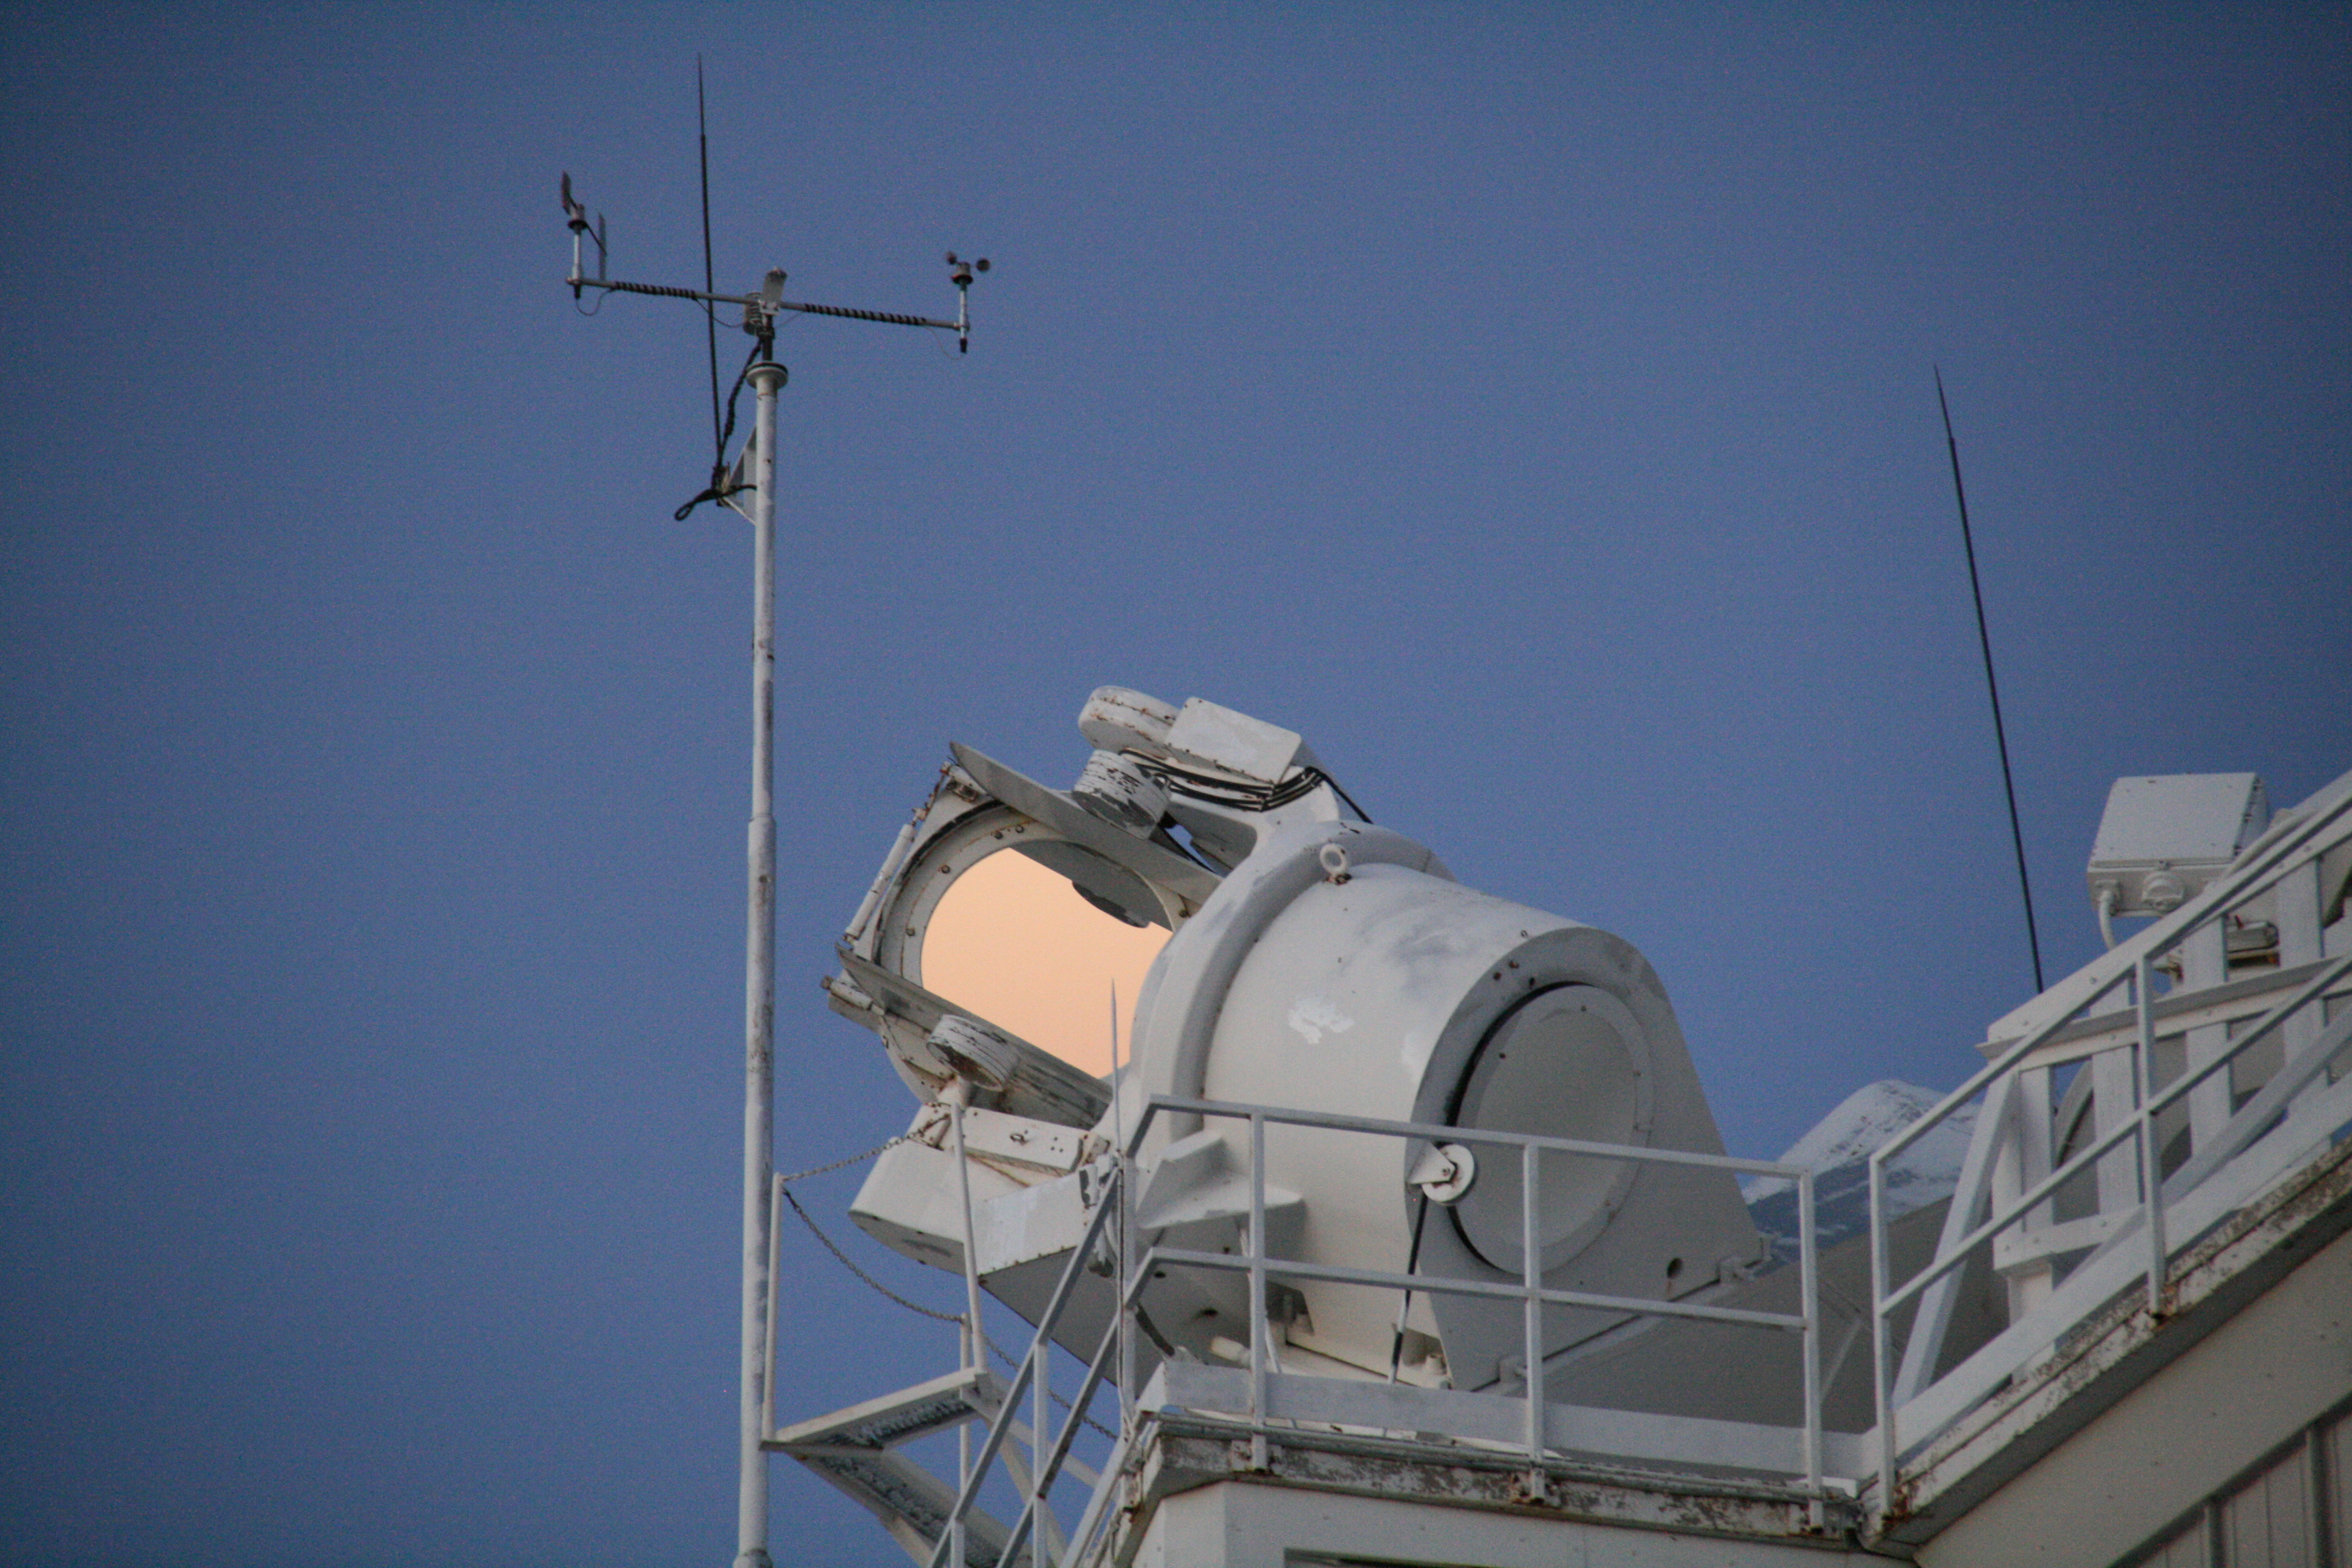

McMath-Pierce Solar Telescope heliostats

McMath-Pierce Solar Telescope heliostats.

Credit: KPNO/NOIRLab/NSF/AURA/P. Marenfeld